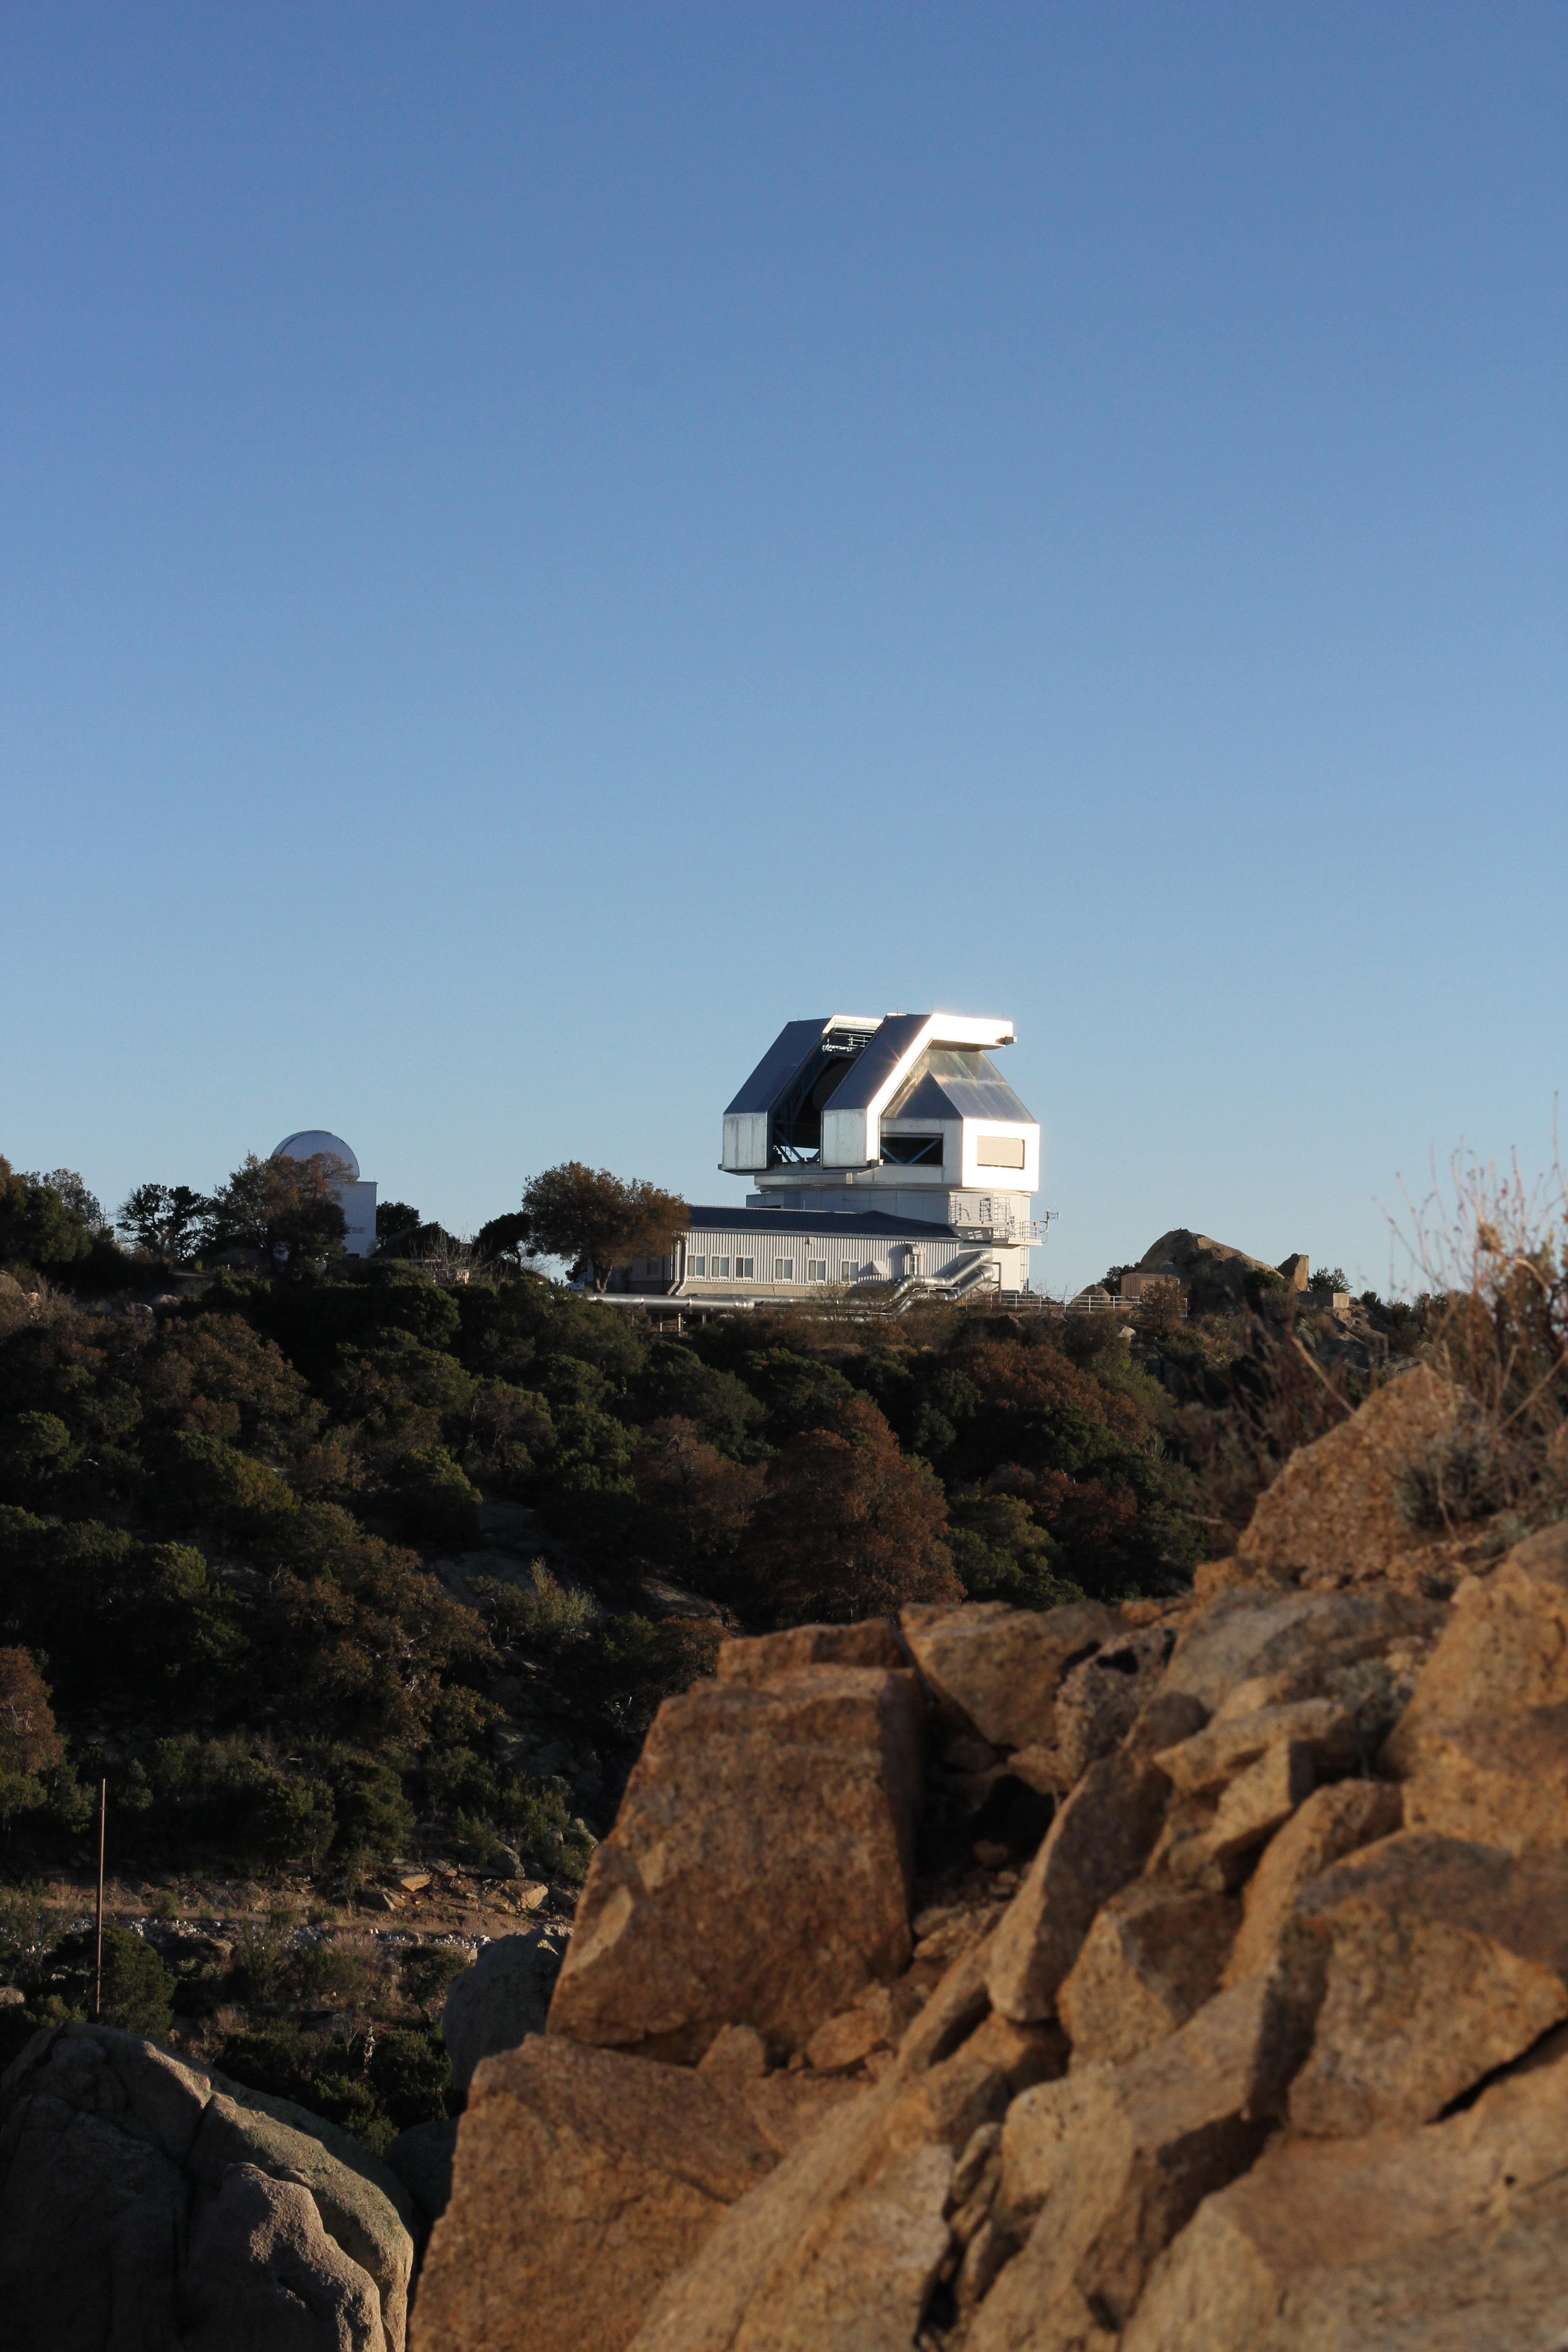

The WIYN 3.5-meter Telescope

The WIYN 3.5-meter Telescope at Kitt Peak National Observatory, AZ.

Credit: KPNO/NOIRLab/NSF/AURA/P. Marenfeld